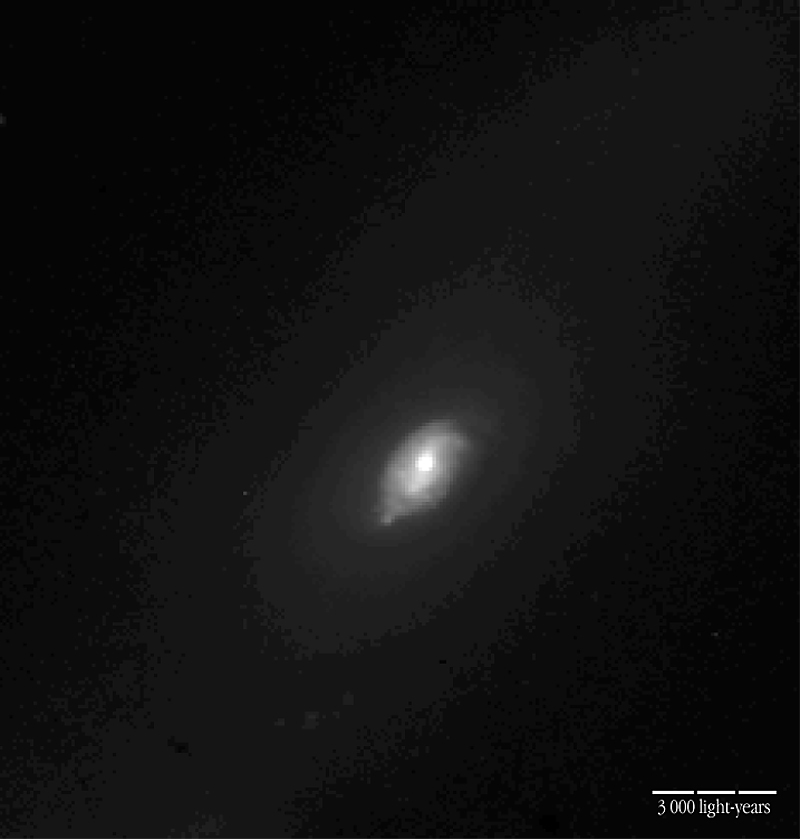

Centre of the active galaxy NGC 1808

This is a photo of an active galaxy that was observed with ISAAC during the programme being carried out. It shows the central areas of NGC 1808 (H-band). The bar-like structure and the luminous centre where the Black Hole is located is visible. The distance to this galaxy is approximately 35 million light-years; the local scale is indicated in the photo.

Technical information: this image of the central region of NGC 1808 was reproduced from an H-band (1.6 µm) image obtained with the IRAC2 camera (now decommissioned) at the MPG/ESO 2.2-m telescope on La Silla. The exposure time was 50 sec and the field measures 2.0 x 2.1 arcmin 2 (original pixel size = 0.52 arcsec). North is up and East is left.

Credit: ESO